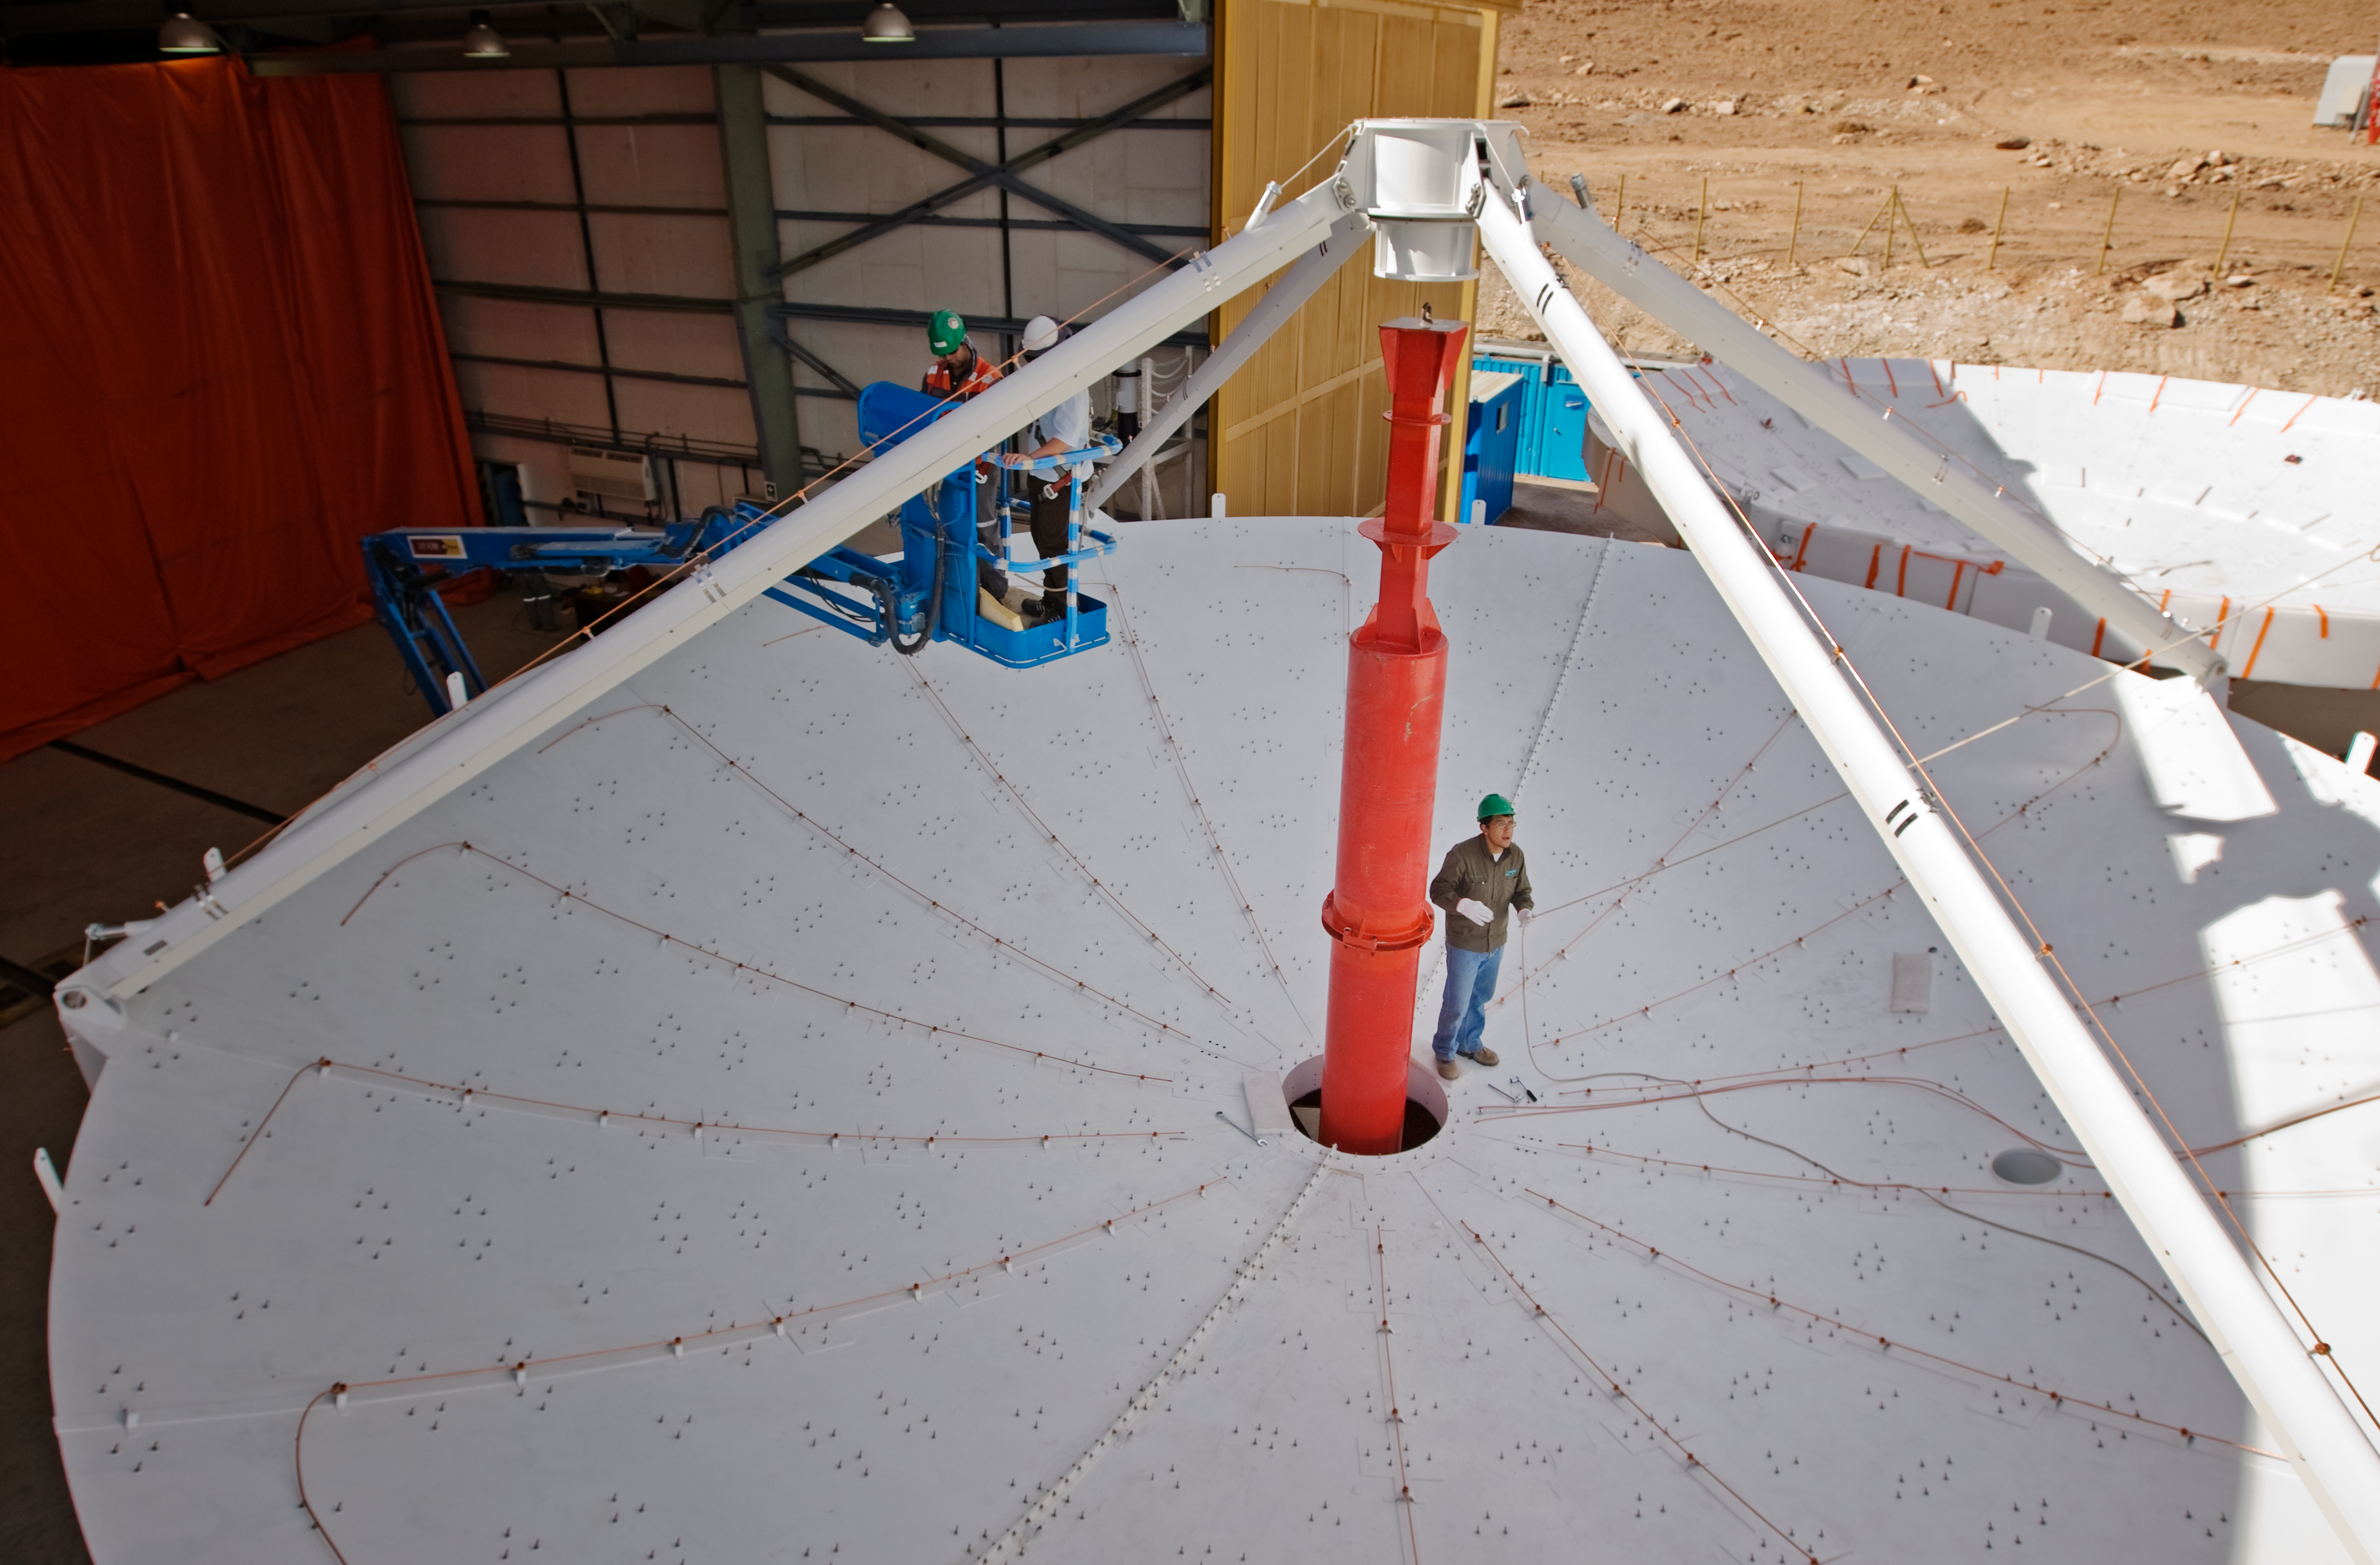

A European ALMA antenna takes shape

In this photograph taken on 18 August 2009, a European ALMA antenna takes shape at the observatory's Operations Support Facility (OSF). ALMA, the Atacama Large Millimeter/submillimeter Array, is a revolutionary astronomical telescope, comprising an array of 66 giant 12-metre and 7-metre diameter antennas observing at millimetre and submillimetre wavelengths. The telescope is being built on the breathtaking location of the Chajnantor plateau, at 5000 metres altitude in the Chilean Andes. The OSF, at which the antennas are being assembled and tested, is at an altitude of 2900 metres. ESO has contracted with the AEM (Alcatel Alenia Space France, Alcatel Alenia Space Italy, European Industrial Engineering S.r.L., MT Aerospace) Consortium for the supply of 25 of the 12-metre diameter ALMA antennas, with options to increase the number to 32. ALMA is a partnership of Europe, North America and East Asia in cooperation with the Republic of Chile.

Credit: ALMA (ESO/NAOJ/NRAO)